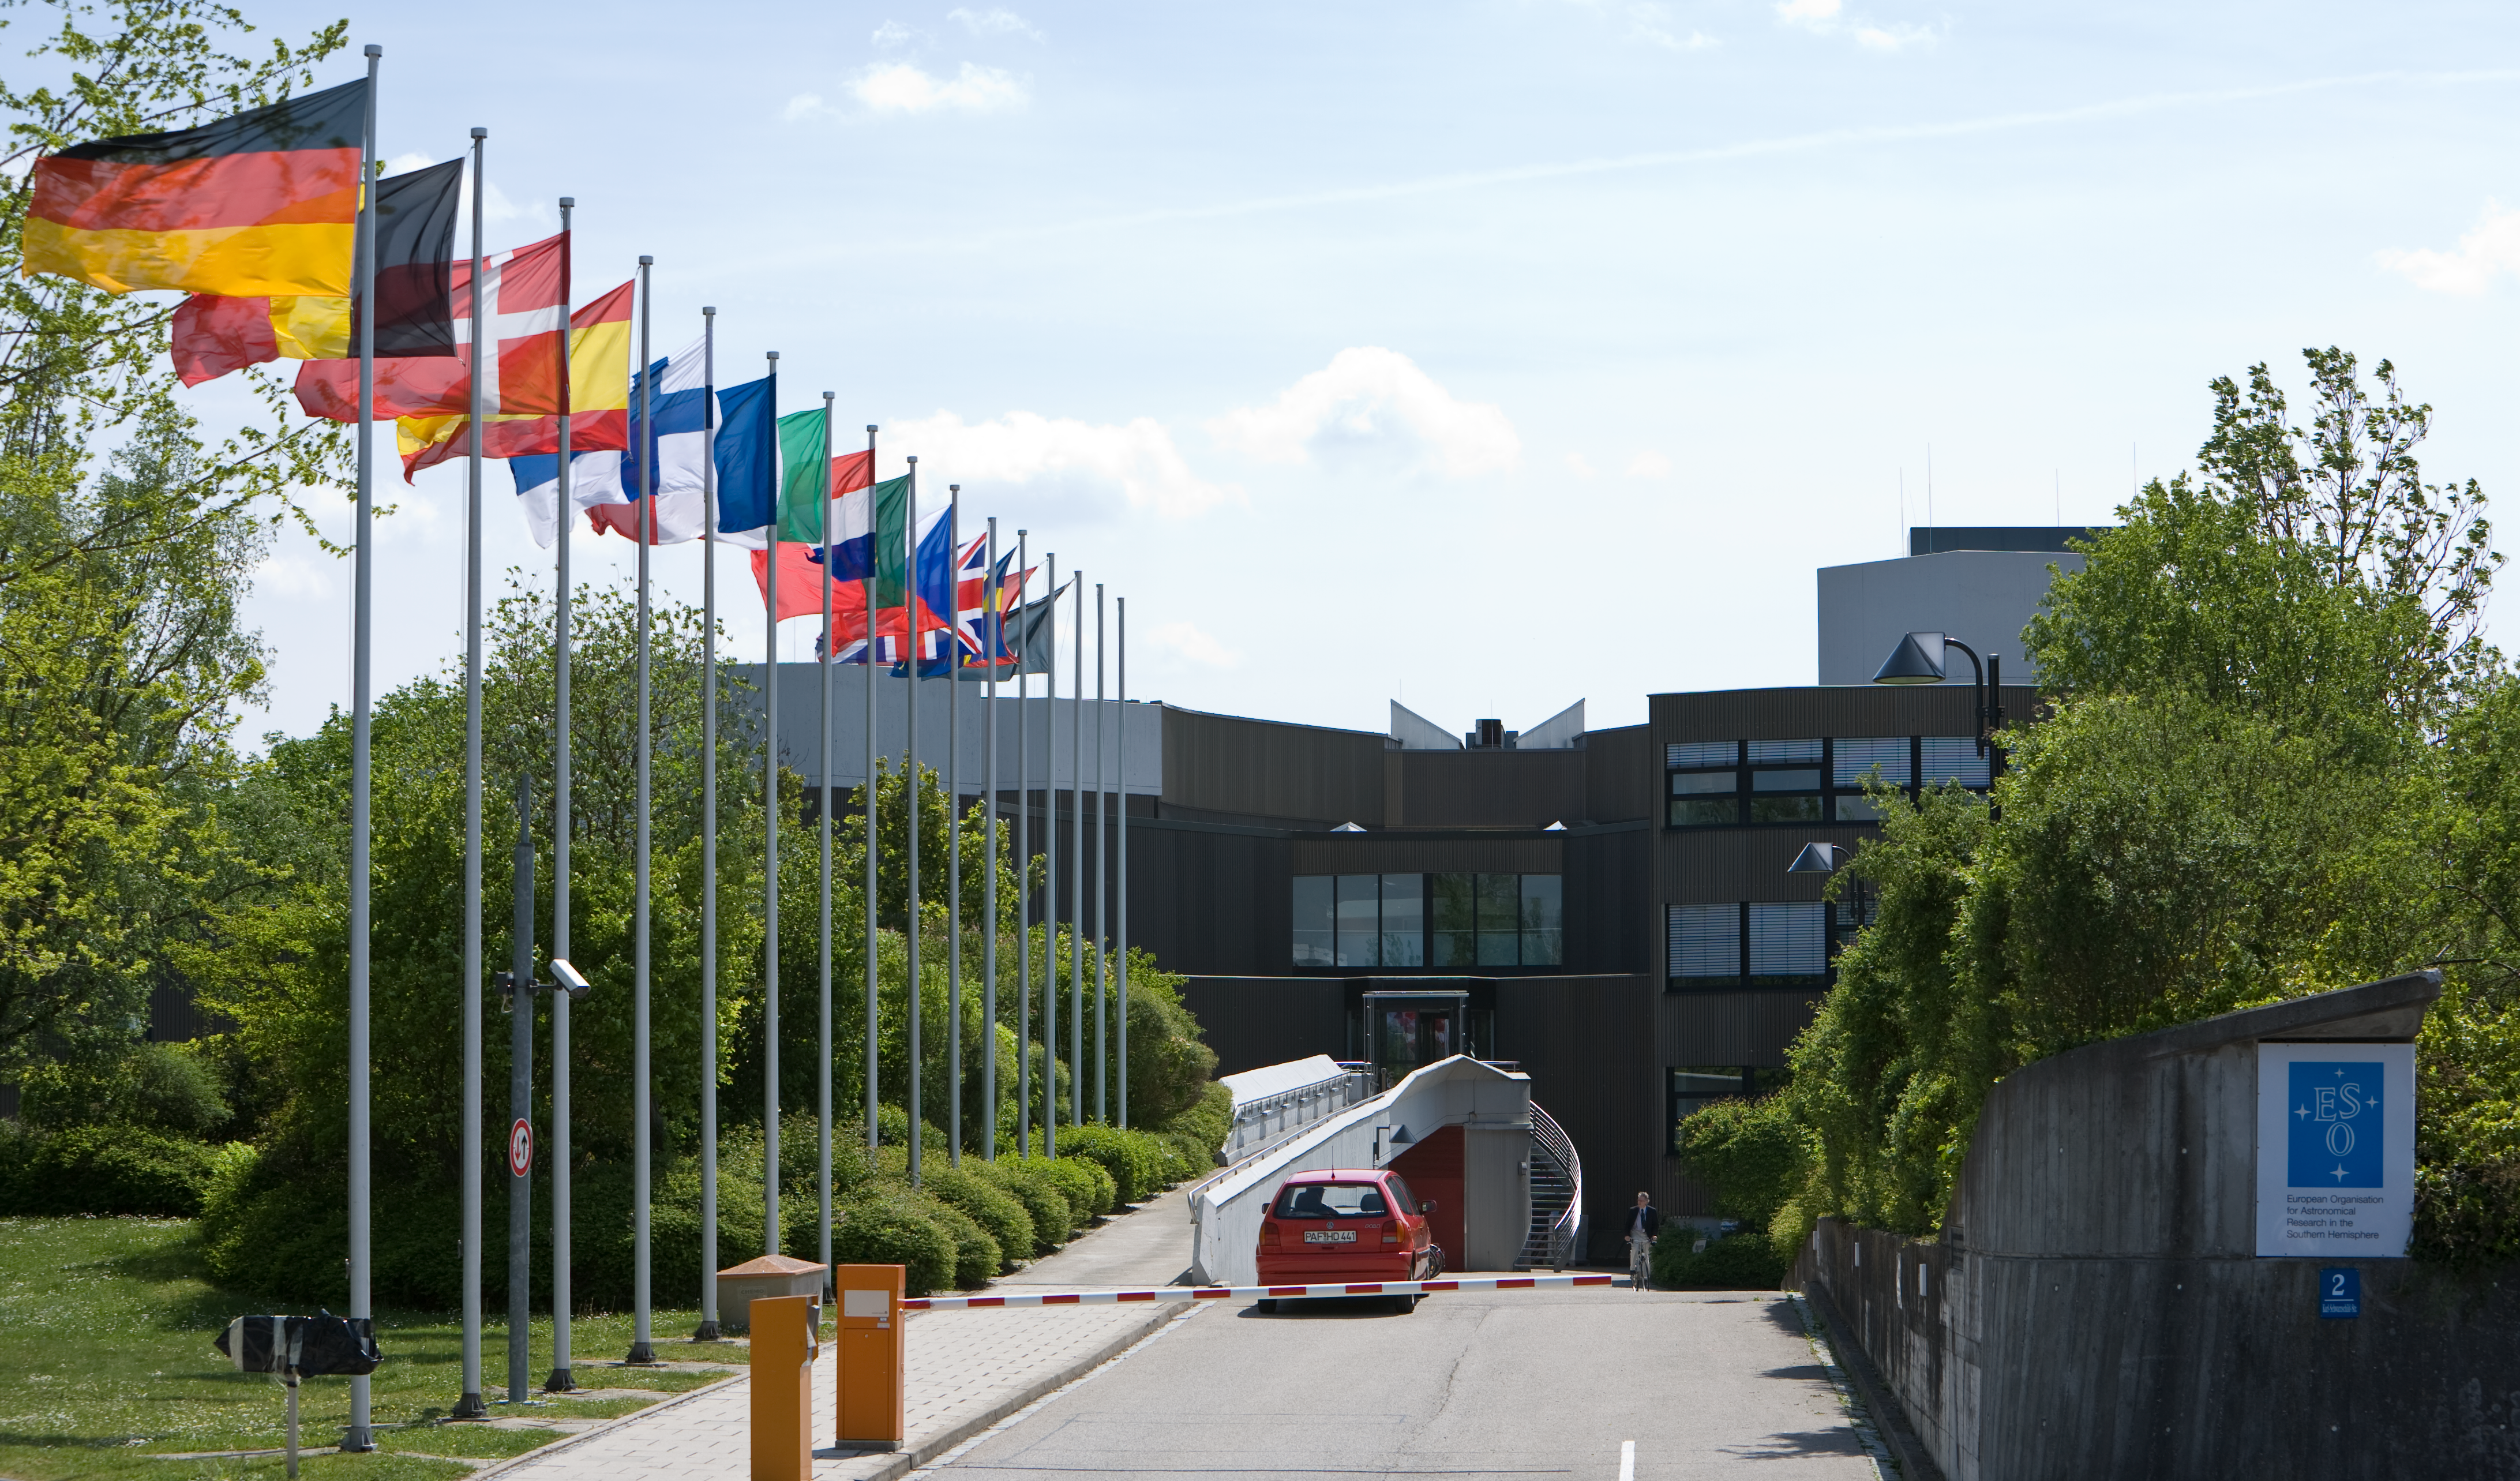

ESO Headquarters

The heaquarters building in Garching, near Munich, houses the office of the Director General, the central scientific library, the instrument and telescope research and development offices and laboratories, the data archive, the administration...

Credit: ESO/H.H.Heyer